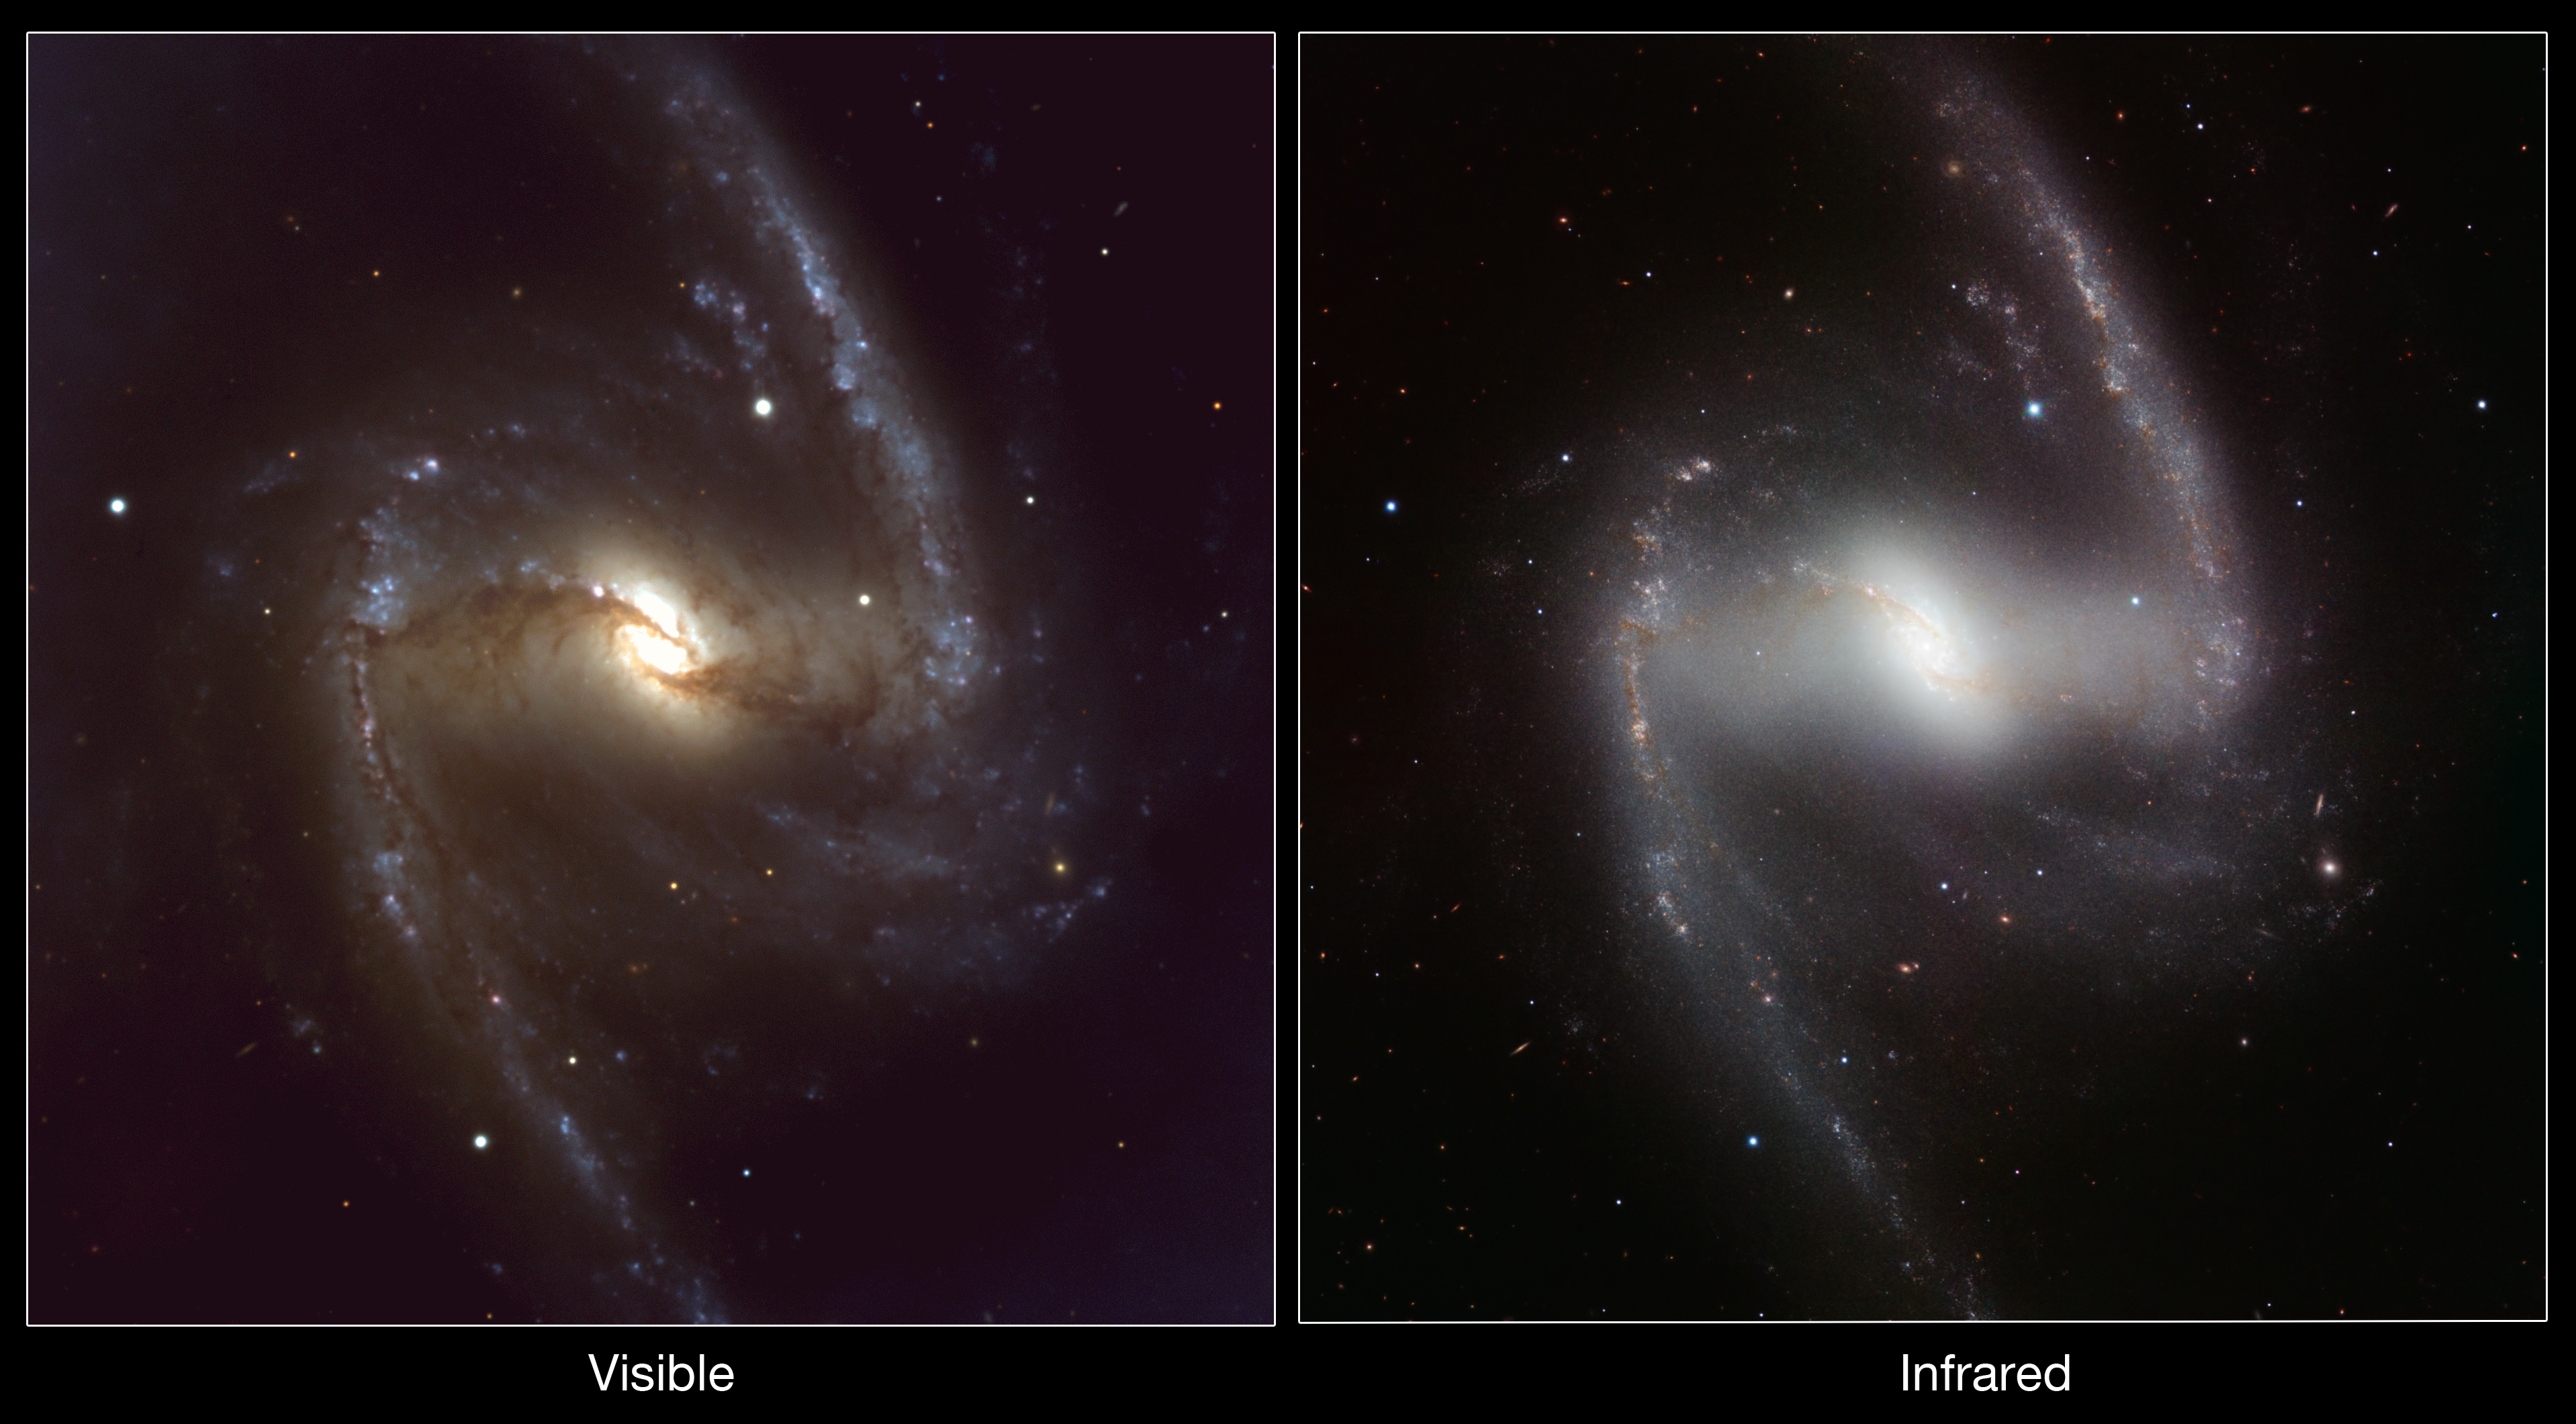

Comparison of visible-light and infrared images of the galaxy NGC 1365

This comparison shows a visible-light image of the barred spiral NGC 1365 taken with the FORS1 camera on ESO’s VLT, along with the new infrared view obtained with the HAWK-I camera. In the infrared the dust in the galaxy is much less prominent and the new data is ideal for studying the complex interactions between stars and gas in this spectacular barred spiral.

Credit: ESO/P. Grosbøl